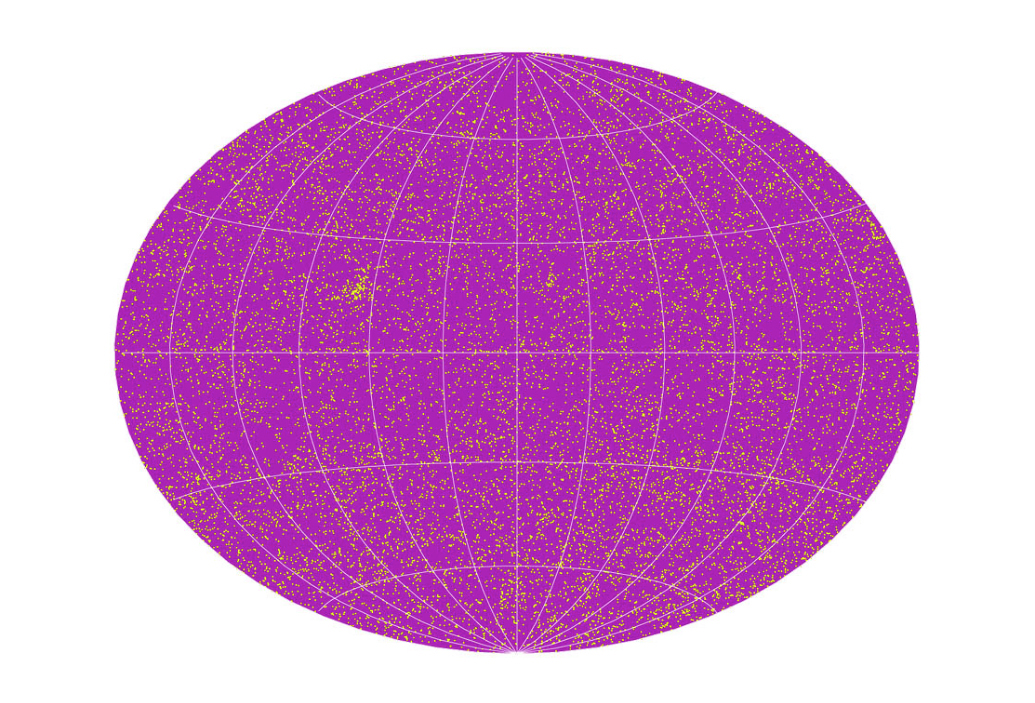

Sky distribution of ~14.000 observed stars

Distribution on the sky of approximately 14,000 observed solar-like stars. The region on the left that is denser than its surroundings is the nearby Hyades star cluster.

Credit: ESO